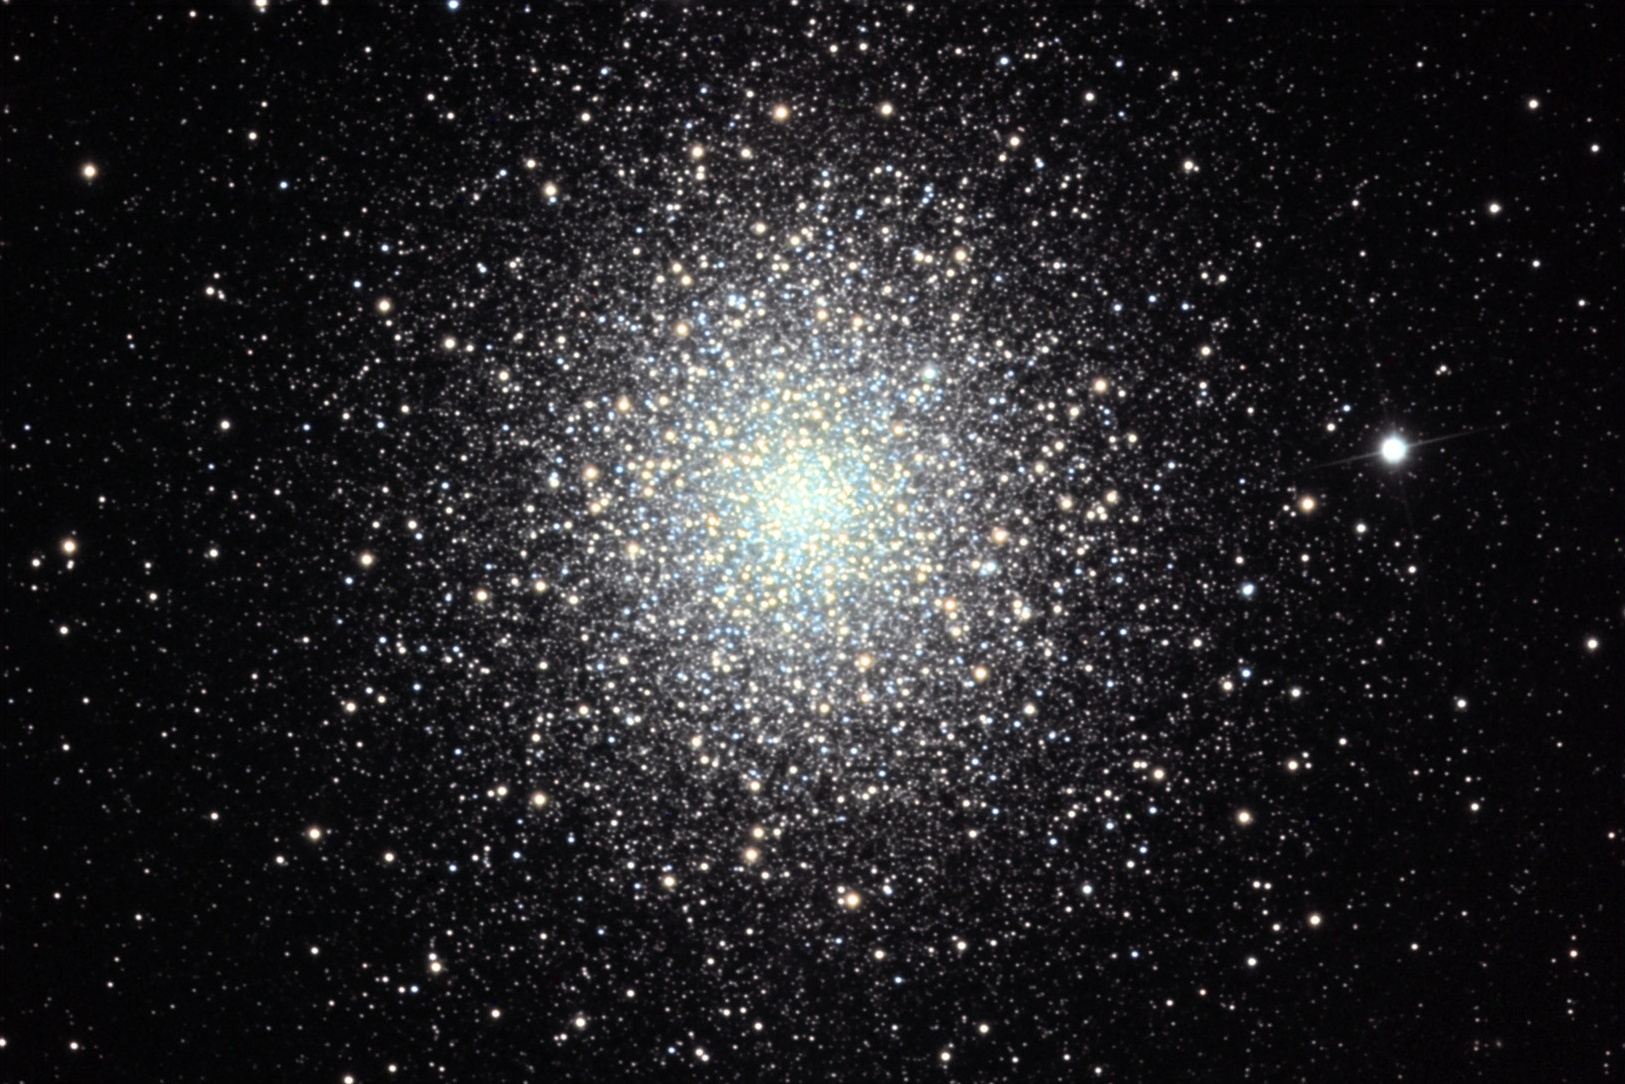

M2

This is one of the largest known globular clusters in the Milky Way galaxy. Under good seeing conditions and dark skies, binoculars can quite easily distinguish this object as a cluster. It is located about 33,000 lightyears away from us toward the constellation Aquarius.

This image was taken as part of Advanced Observing Program (AOP) program at Kitt Peak Visitor Center during 2014.

Credit: KPNO/NOIRLab/NSF/AURA/Pat and Chris Lee/ Adam Block